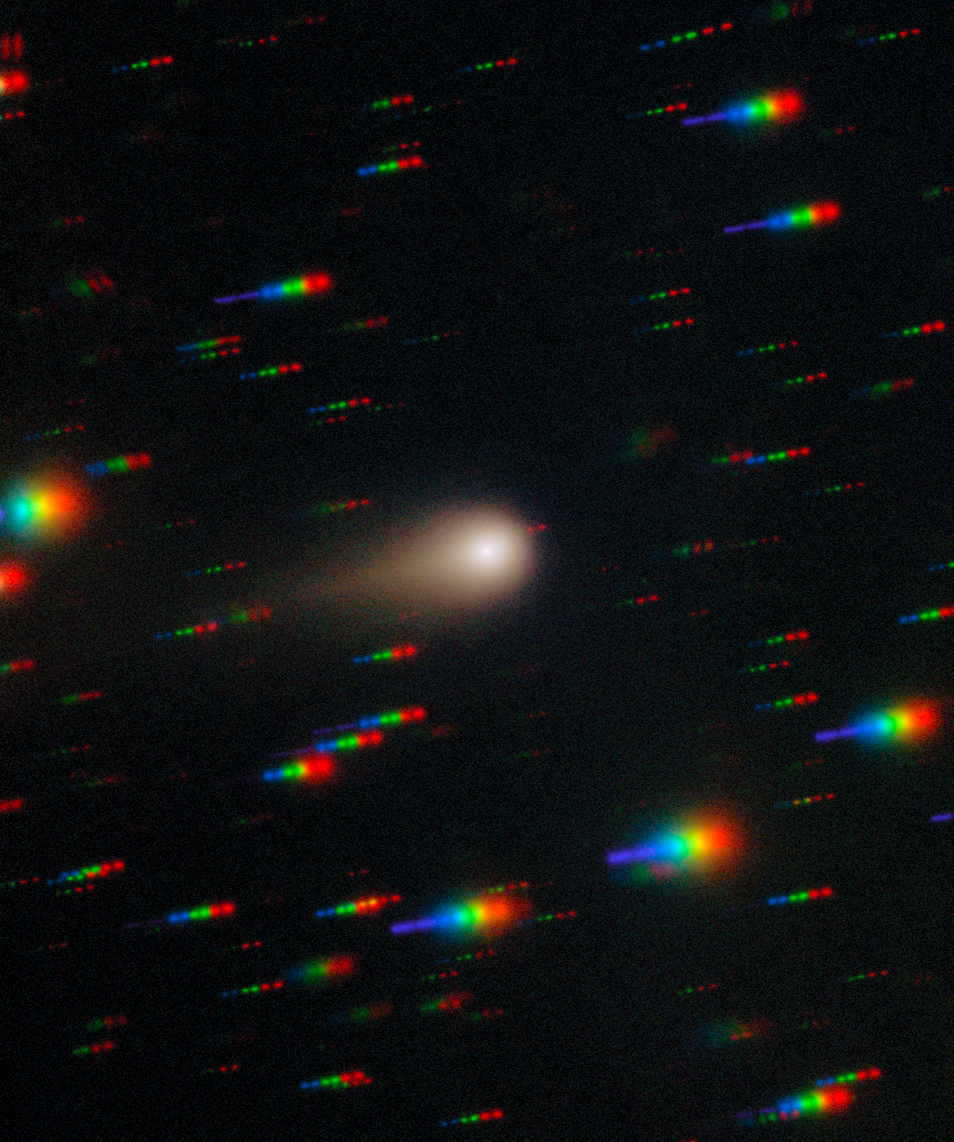

Growing Tail of Interstellar Comet 3I/ATLAS

Comet 3I/ATLAS streaks across a dense star field in this image captured by the Gemini Multi-Object Spectrograph (GMOS) on Gemini South at Cerro Pachón in Chile, one half of the International Gemini Observatory, partly funded by the U.S. National Science Foundation (NSF) and operated by NSF NOIRLab. This image is composed of exposures taken through four filters — red, green, blue and ultraviolet. As exposures are taken, the comet remains fixed in the center of the telescope’s field of view. However, the positions of the background stars change relative to the comet, causing them to appear as colorful streaks in the final image. See a version of the image where the stars have been “frozen” here.

These observations of Comet 3I/ATLAS were conducted during a Shadow the Scientists program hosted by NSF NOIRLab. A full recording of the session can be found here.

Credit: International Gemini Observatory/NOIRLab/NSF/AURA/Shadow the ScientistImage Processing: J. Miller & M. Rodriguez (International Gemini Observatory/NSF NOIRLab), T.A. Rector (University of Alaska Anchorage/NSF NOIRLab), M. Zamani (NSF NOIRLab)